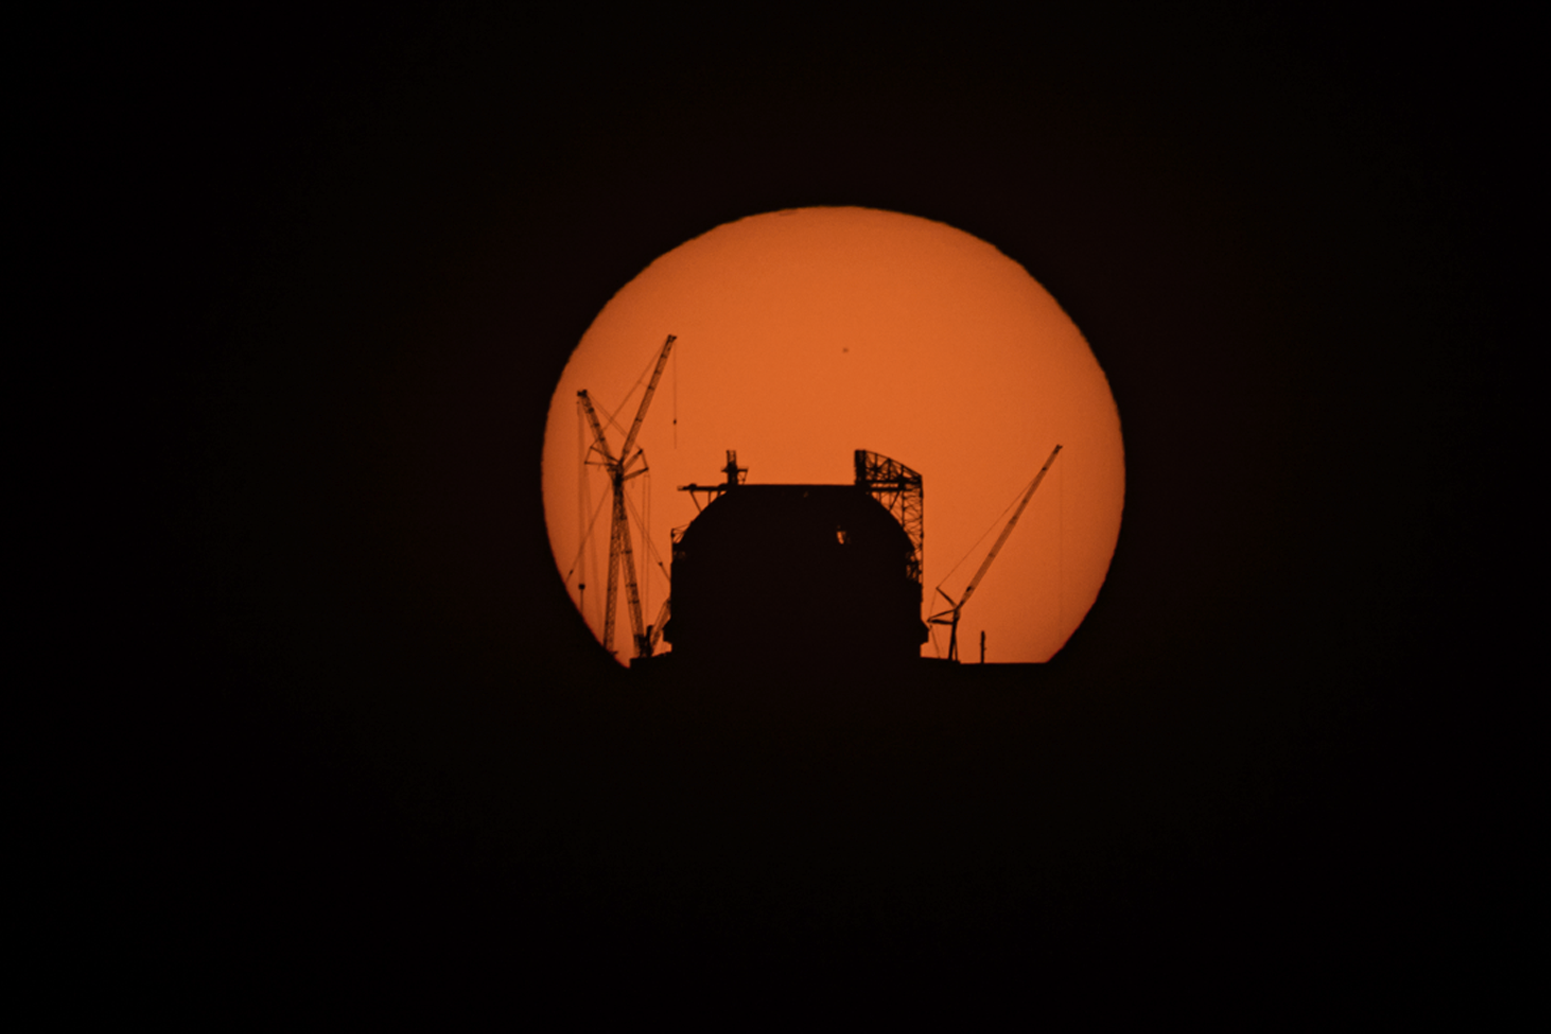

The Sun rising behind the ELT on 14 April 2025

The Sun rises behind ESO’s Extremely Large Telescope (ELT), under construction atop Cerro Armazones, in this image taken on 14 April 2025. The dome is almost fully covered with protective cladding, and the giant doors that will open at night are being installed. This photograph was taken from ESO’s Paranal Observatory, about 20 km away.

Credit: B. Häußler/ESO